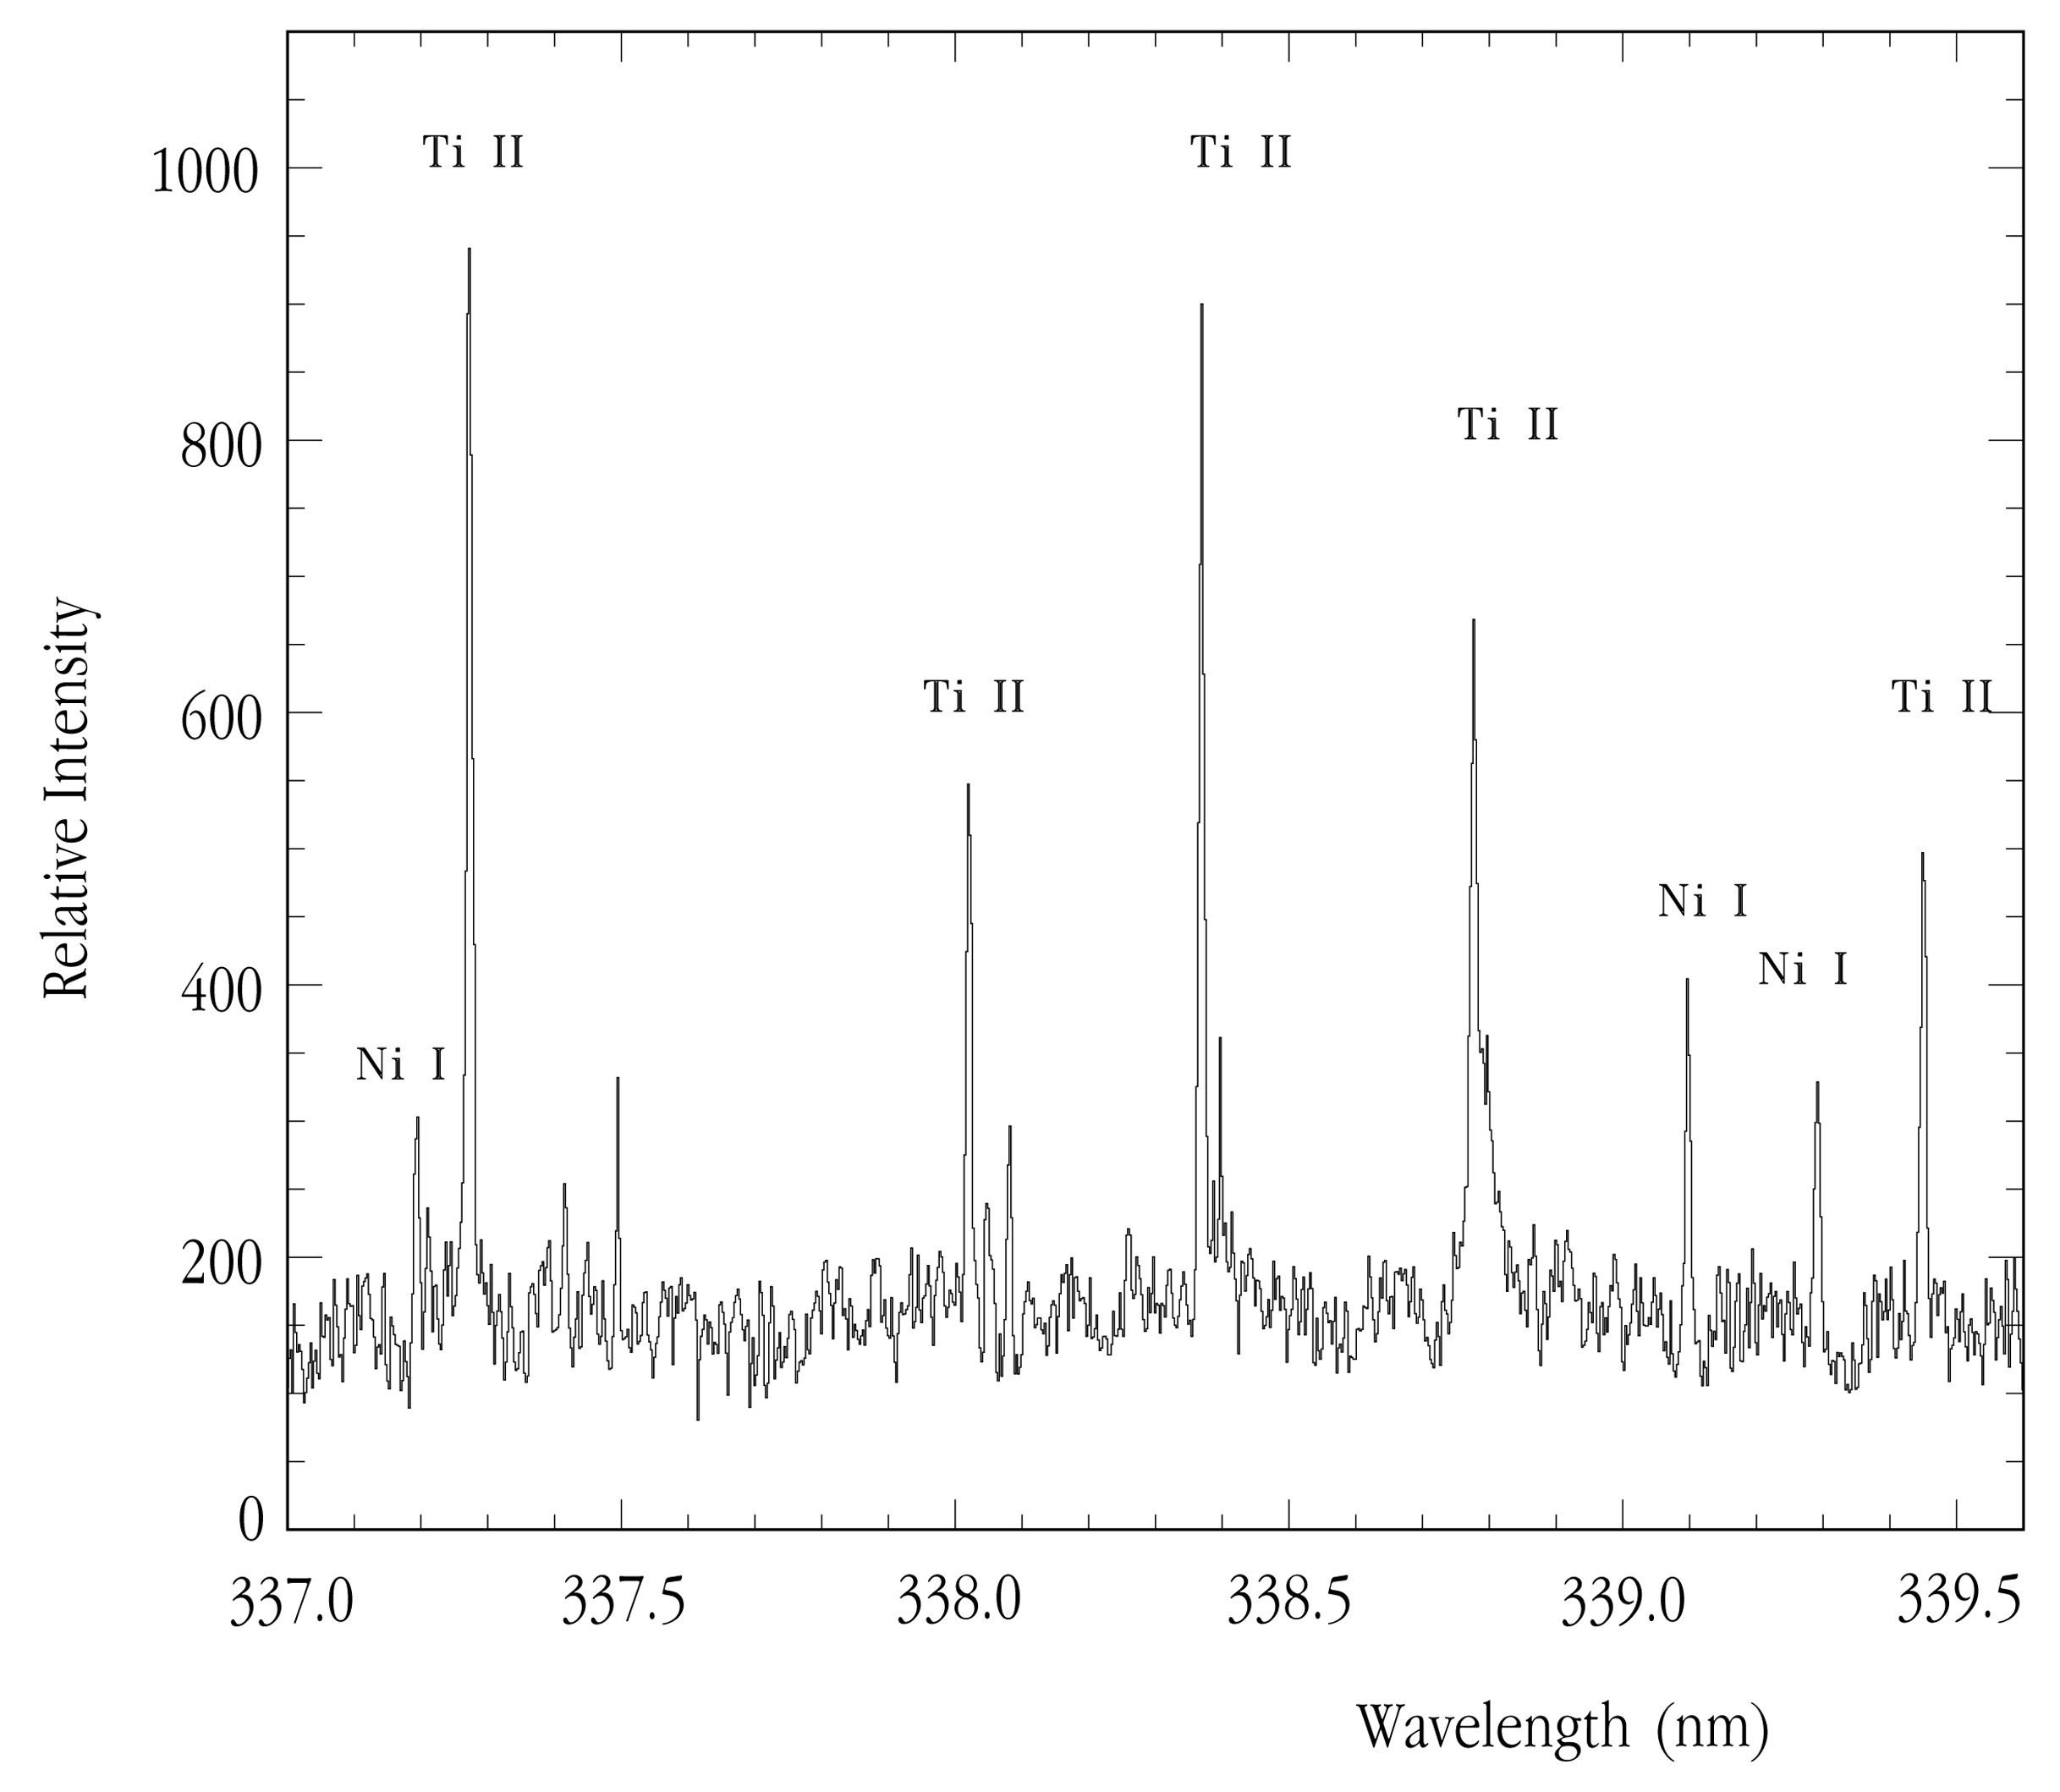

UV spectrum of CN Leonis

This chart represents a small part of the near-ultraviolet spectrum of CN Leonis, obtained with UVES at the 8.2-m VLT KUEYEN telescope in January 2001, showing many emission lines from nickel atoms (Ni I) and titanium ions (Ti II).

Credit: ESO